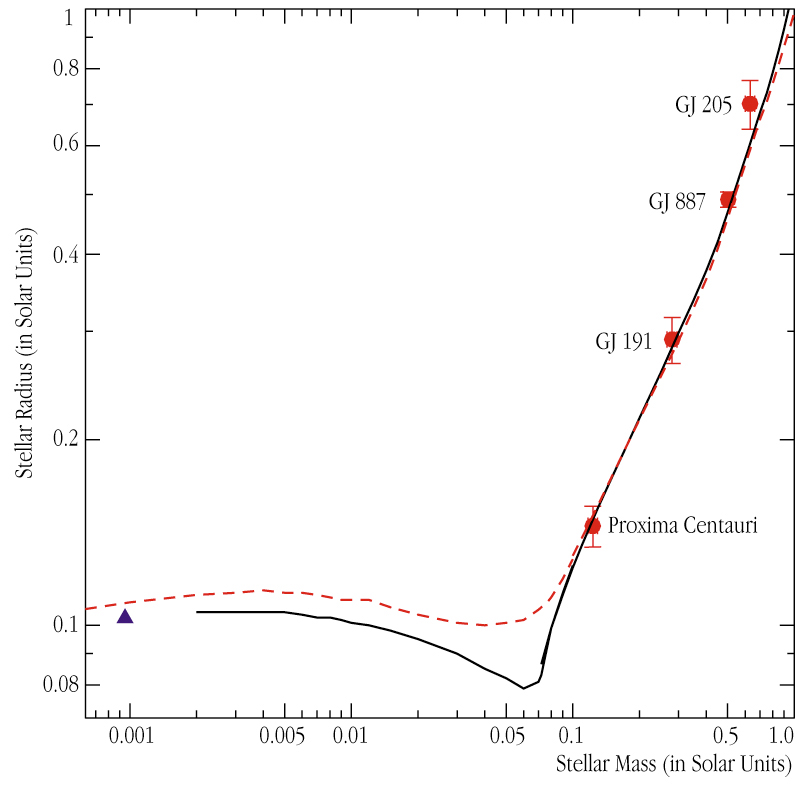

VLTI observations of the radii of four small stars

The radii and masses of the four very-low-mass stars now observed with the VLTI, GJ 205, GJ 887, GJ 191 (also known as "Kapteyn''s star") and Proxima Centauri (red filled circles; with error bars). For comparison, planet Jupiter's mass and radius are also plotted (blue triangle). The two curves represent theoretical models for stars of two different ages (400 million years - red dashed curve; 5 billion years - black fully drawn curve; models by Gilles Charier and collaborators at the Ecole Normale Supérieur de Lyon, France). As can be seen, theory and observations fit very well.

Credit: ESO